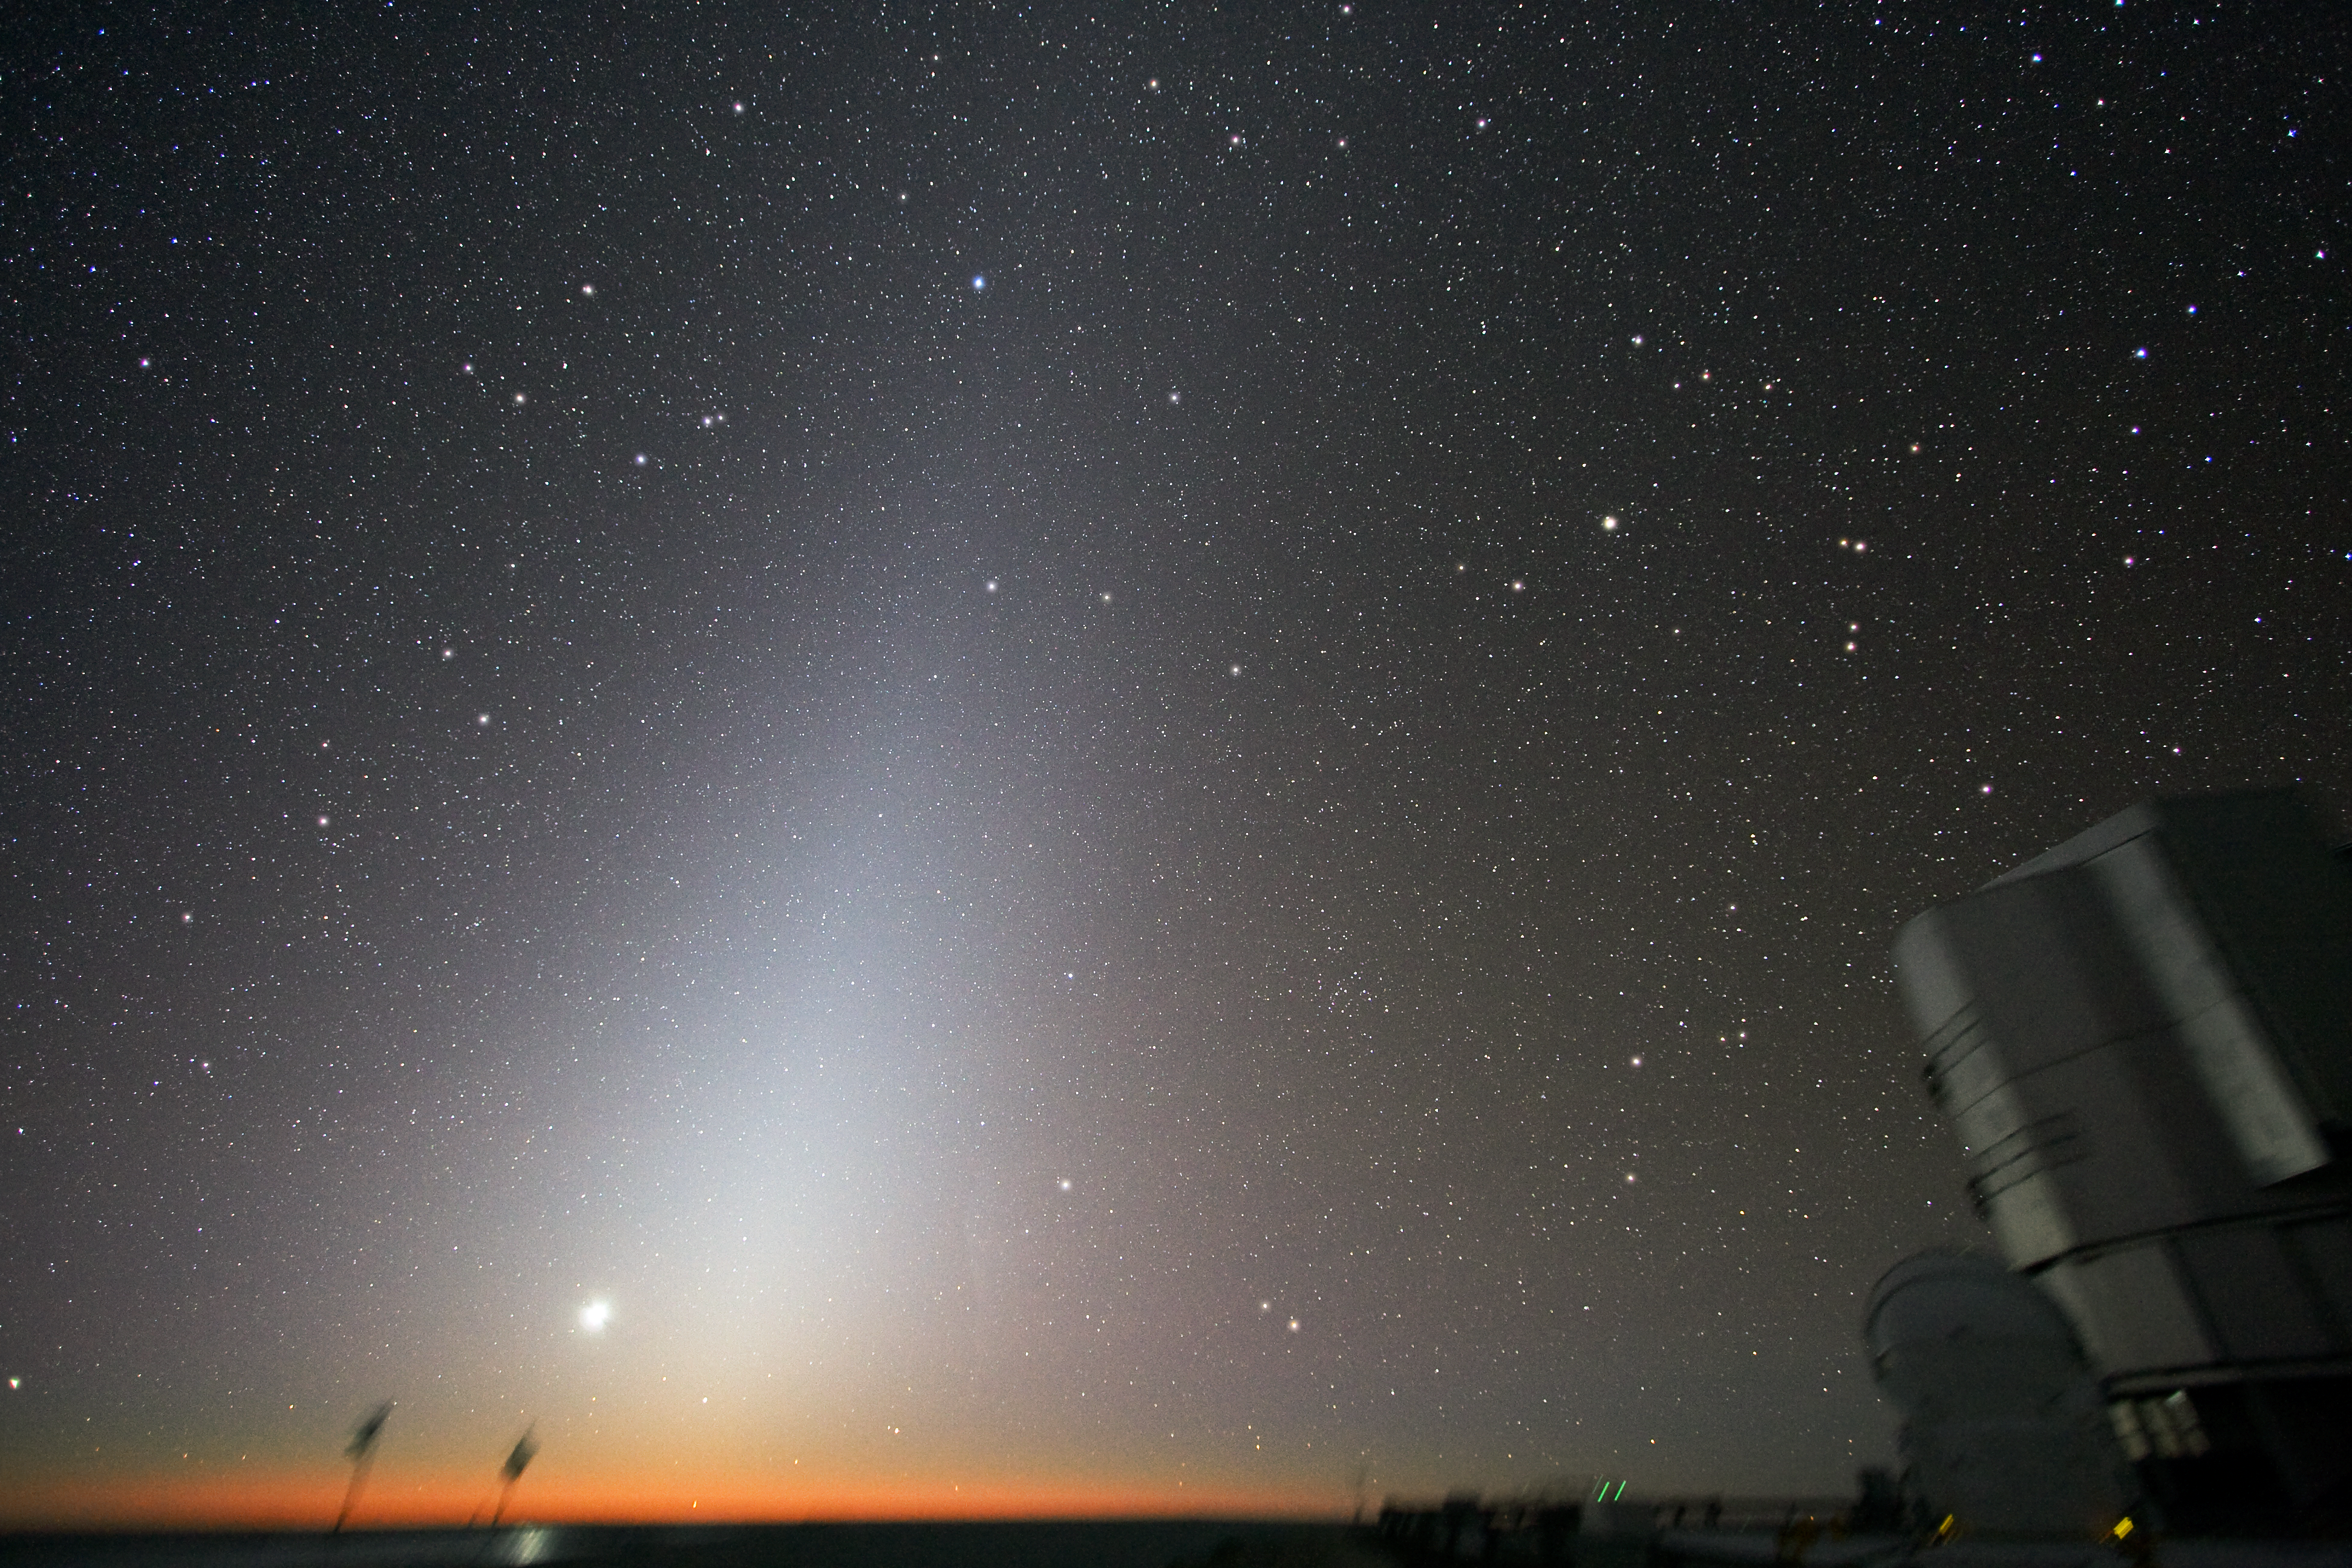

Zodiacal light at Paranal

The Moon is rising, with zodiacal light shining on top of it, in the breathtaking framework of ESO’s Very Large Telescope (VLT) observatory on Cerro Paranal. One of the four 8.2-metre VLT Unit Telescopes, along with one of the four 1.8-metre Auxiliary Telescopes, is visible to the right.

Credit: ESO/Y. Beletsky